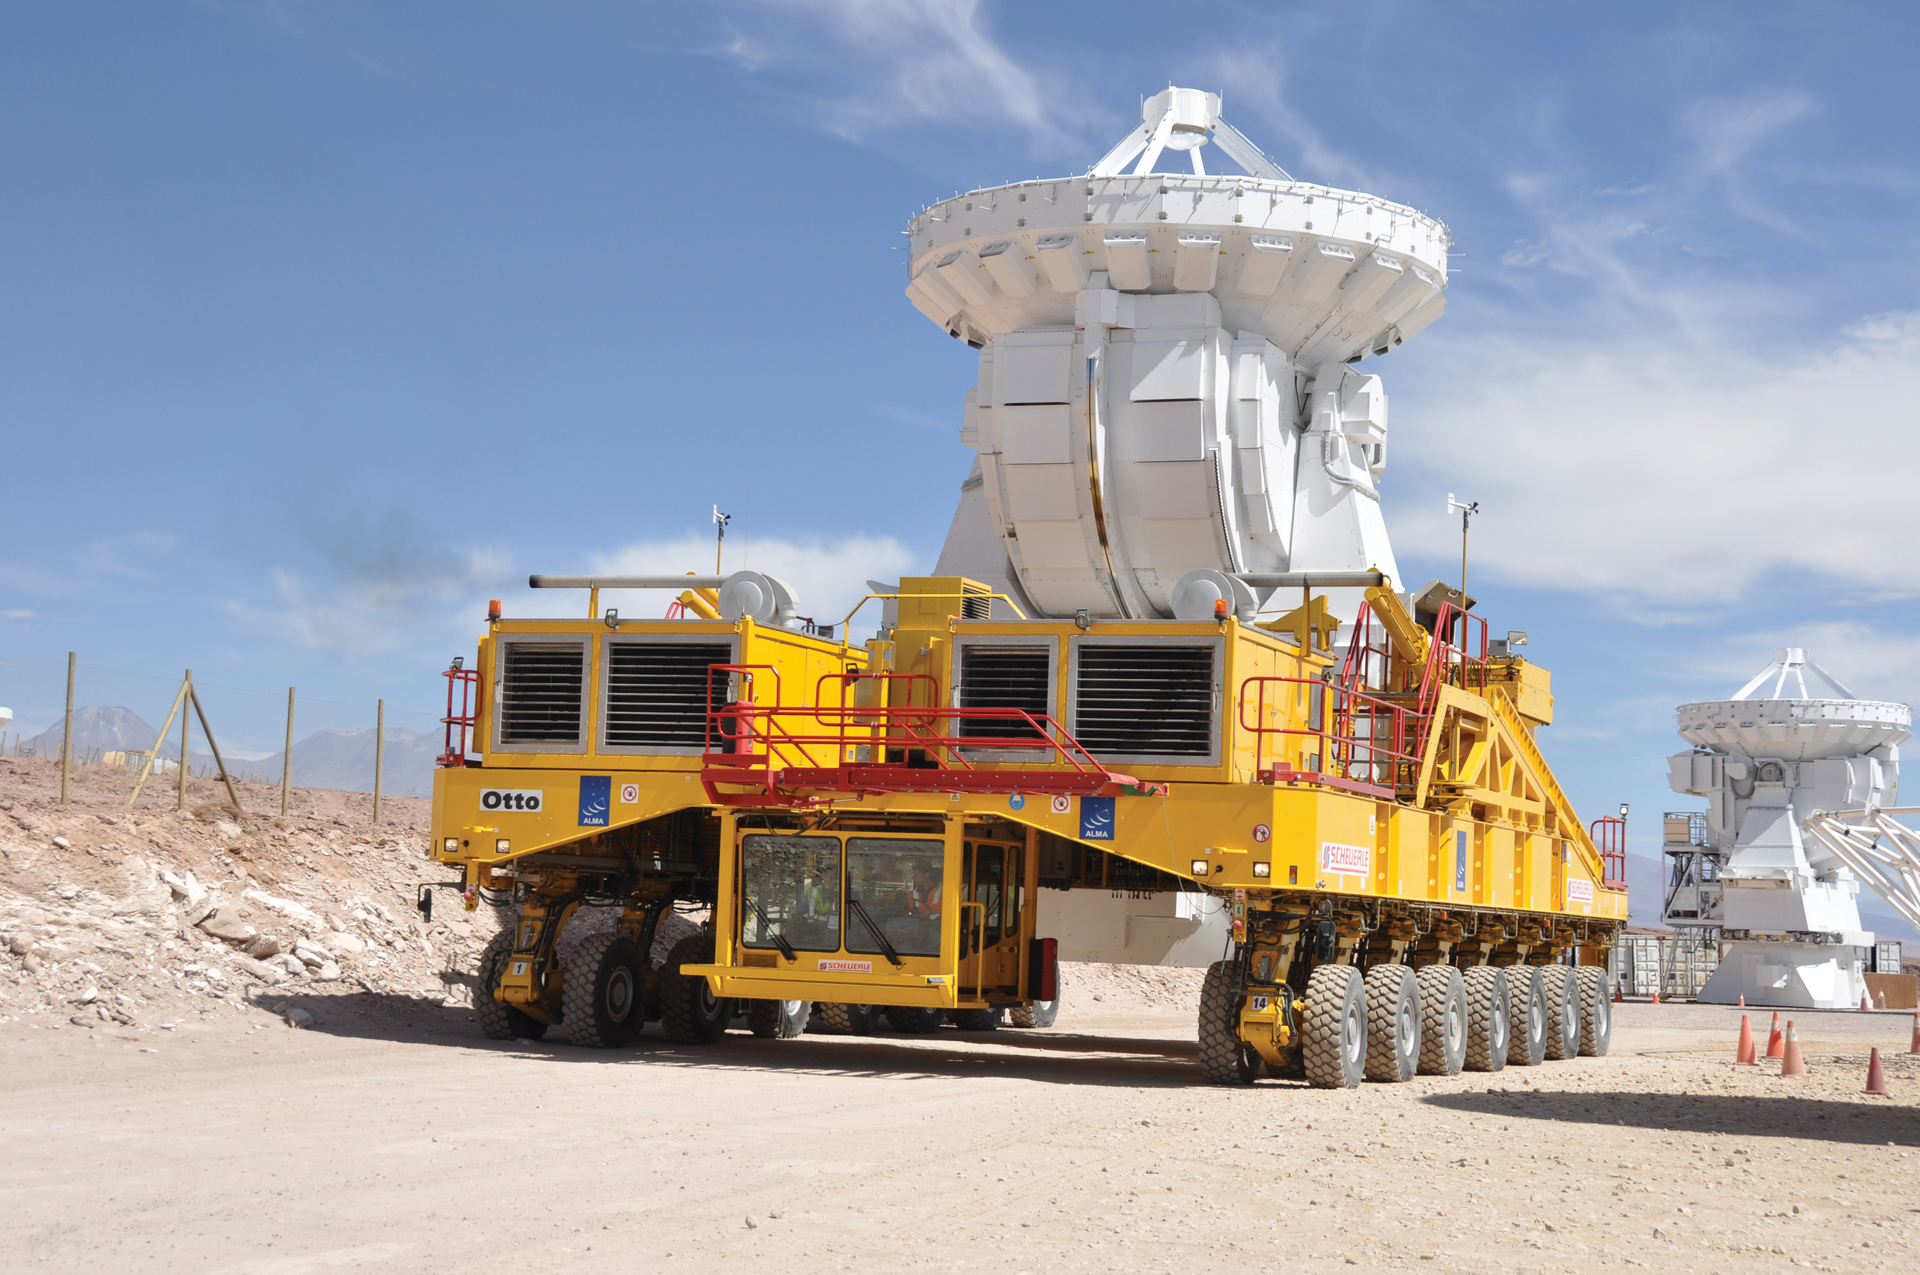

7-meter antenna travels to ALMA testing sight

A 7-meter Japanese ALMA telescope rides on the back of an ALMA Transporter on its way from the assembly area up to the ALMA testing area of the Operations Support Facility. The testing area of the OSF, also known as base camp, is located at 2,900 meters above sea level.

Credit: NRAO/AUI/NSF